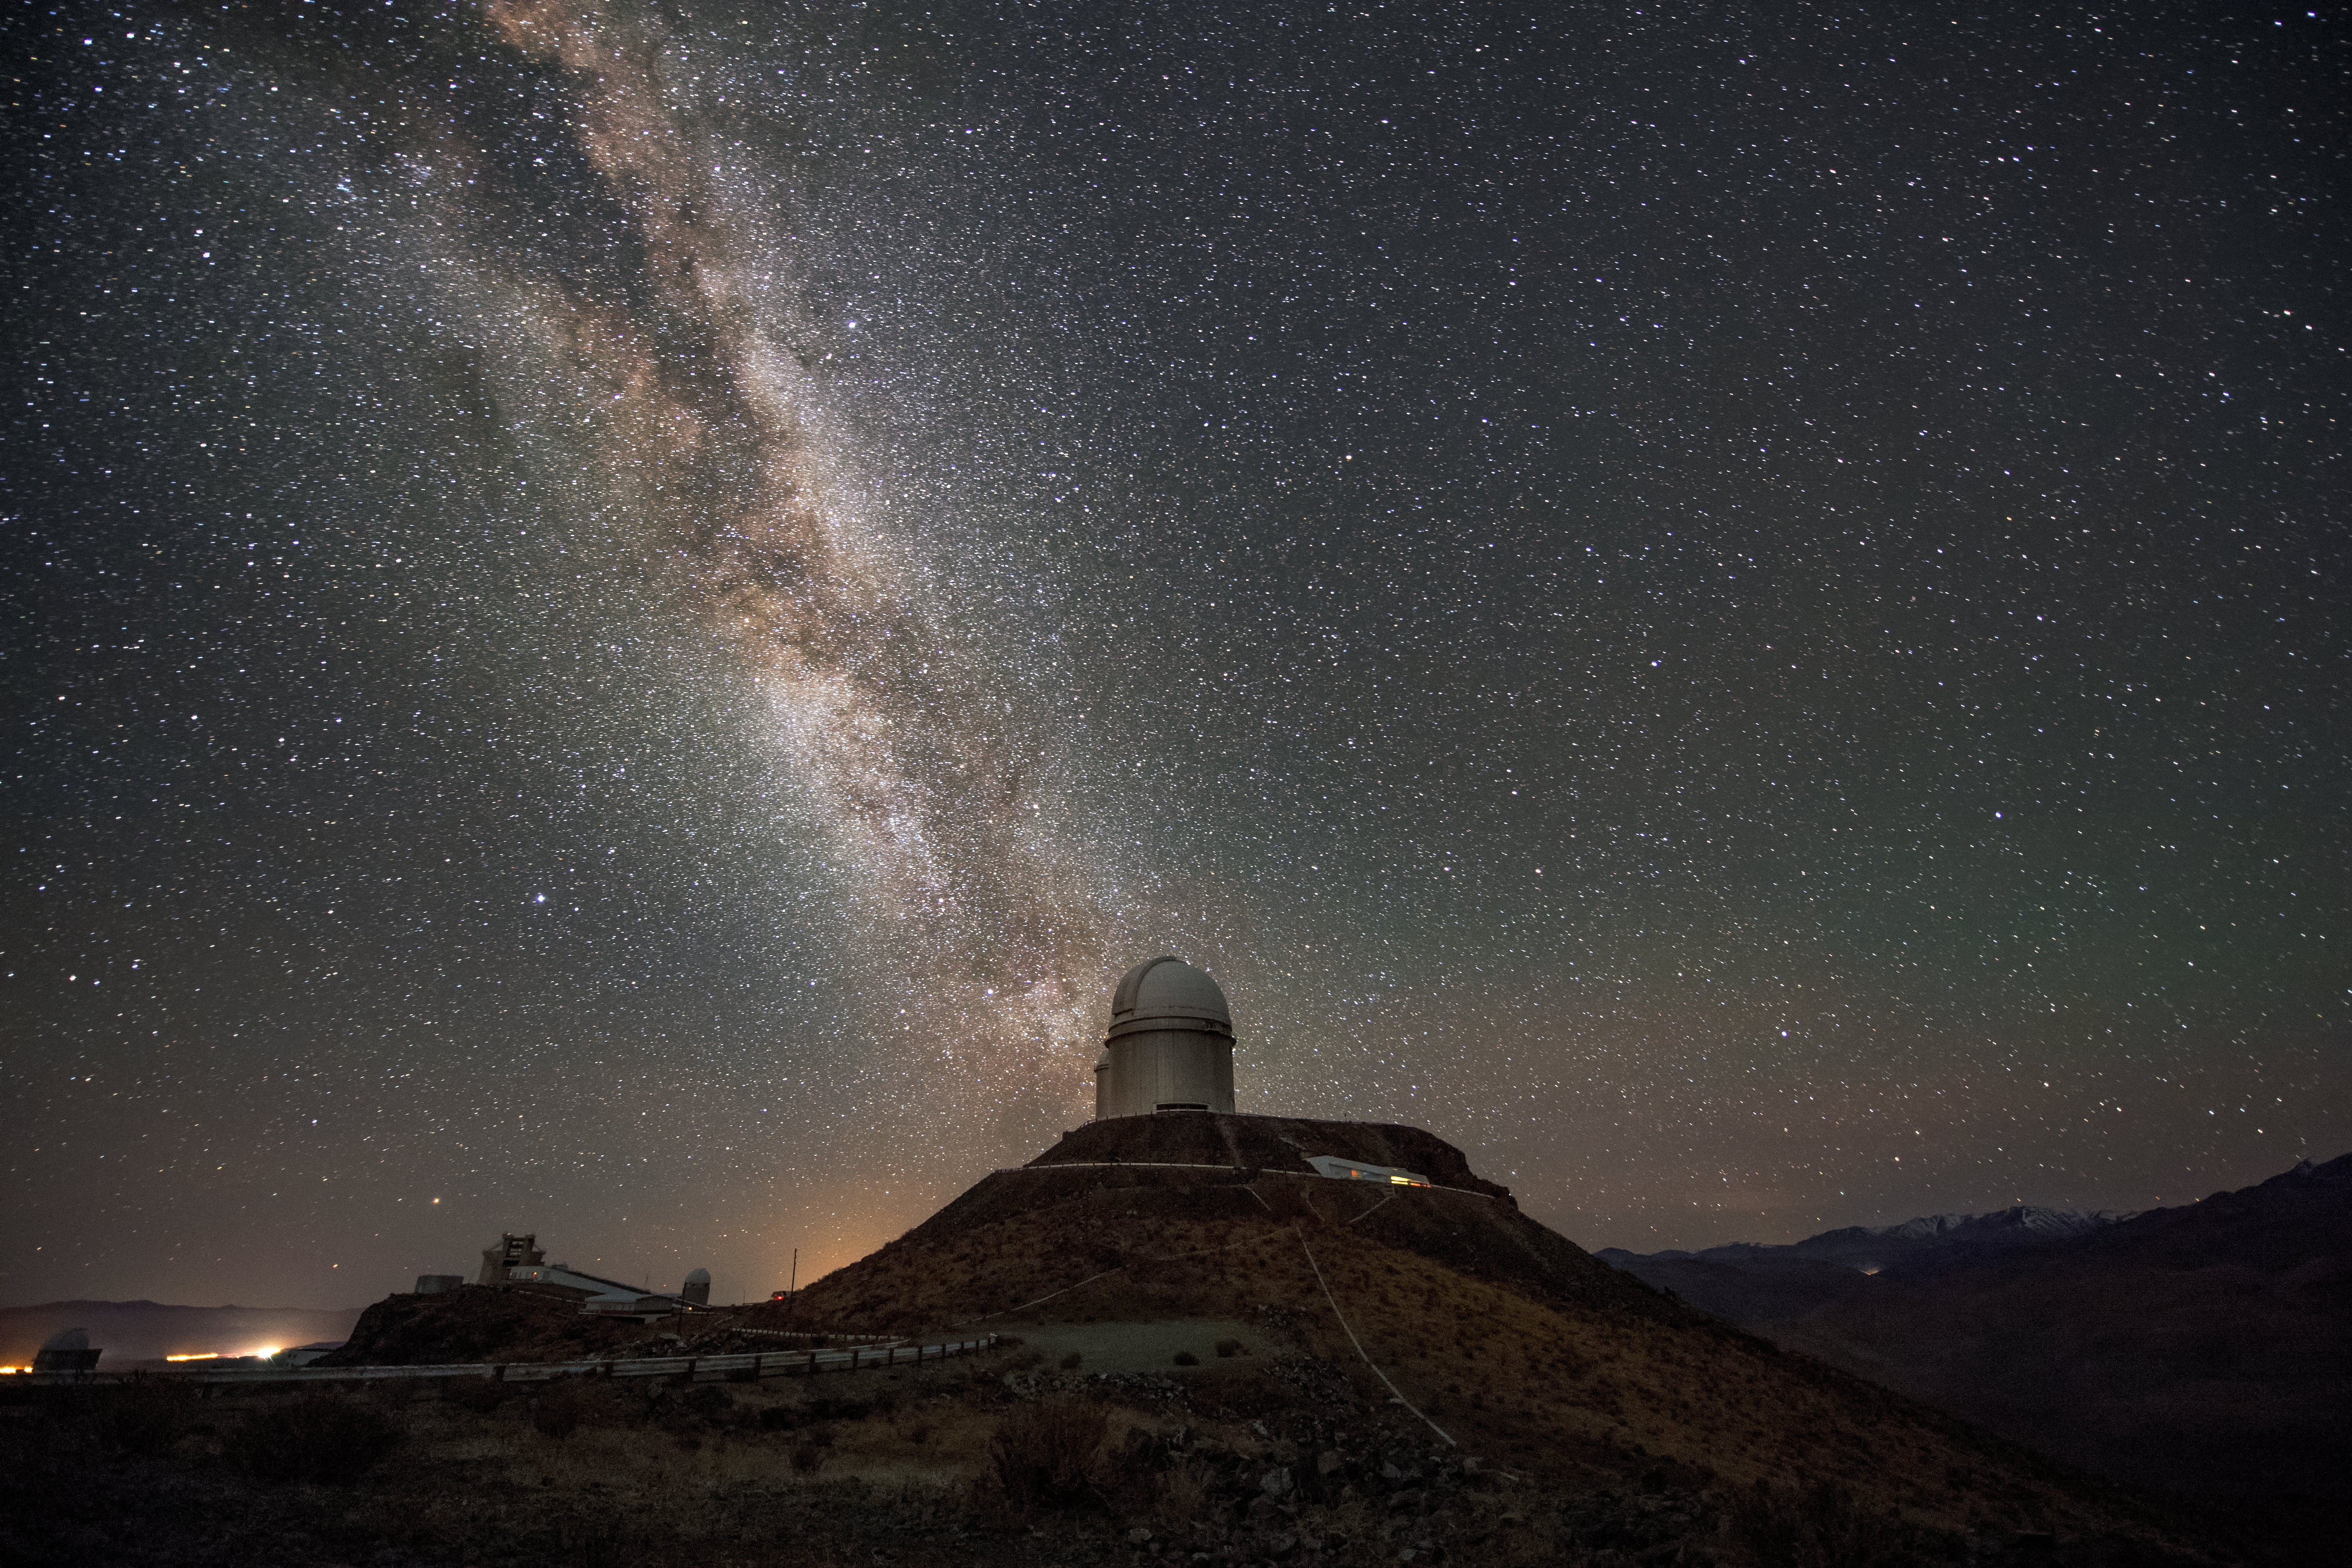

Telesco-pedestal

The ESO 3.6-metre telescope sits high on the hill in the centre of this image, with the majestic arc of our home galaxy, the Milky Way, a bright band among the multitudinous stars overhead. This image was taken at ESO's original observatory, La Silla, and exhibits the excellent viewing conditions that this site offers; La Silla enjoys about 300 clear nights per year, making it ideal for astronomers to study the Universe. The ESO 3.6-metre telescope began operations in 1977, and has undergone numerous upgrades to keep it producing valuable science. It currently hosts the High Accuracy Radial velocity Planet Searcher (HARPS), an expoplanet hunter that has discovered scores of alien worlds.

Credit: A. Ghizzi Panizza/ESO